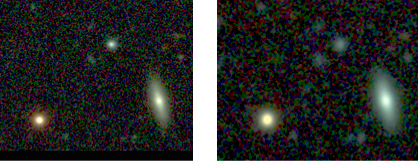

GRB 060614

Three-colour (V, R, and I-bands) image of the gamma-ray burst GRB 060614 as observed with FORS on ESO's Very Large Telescope. The gamma-ray burst is seen in the upper middle of the image. The two images were taken at different times: left, on the night of 15 June 2006 (1.7 days after the burst), and right, during the nigth of 16 Jul 2006 (33 days after the GRB). The gamma-ray burst has clearly faded away very quickly between these two epochs. The host galaxy is very faint and hardly visible on these images.

Credit: ESO